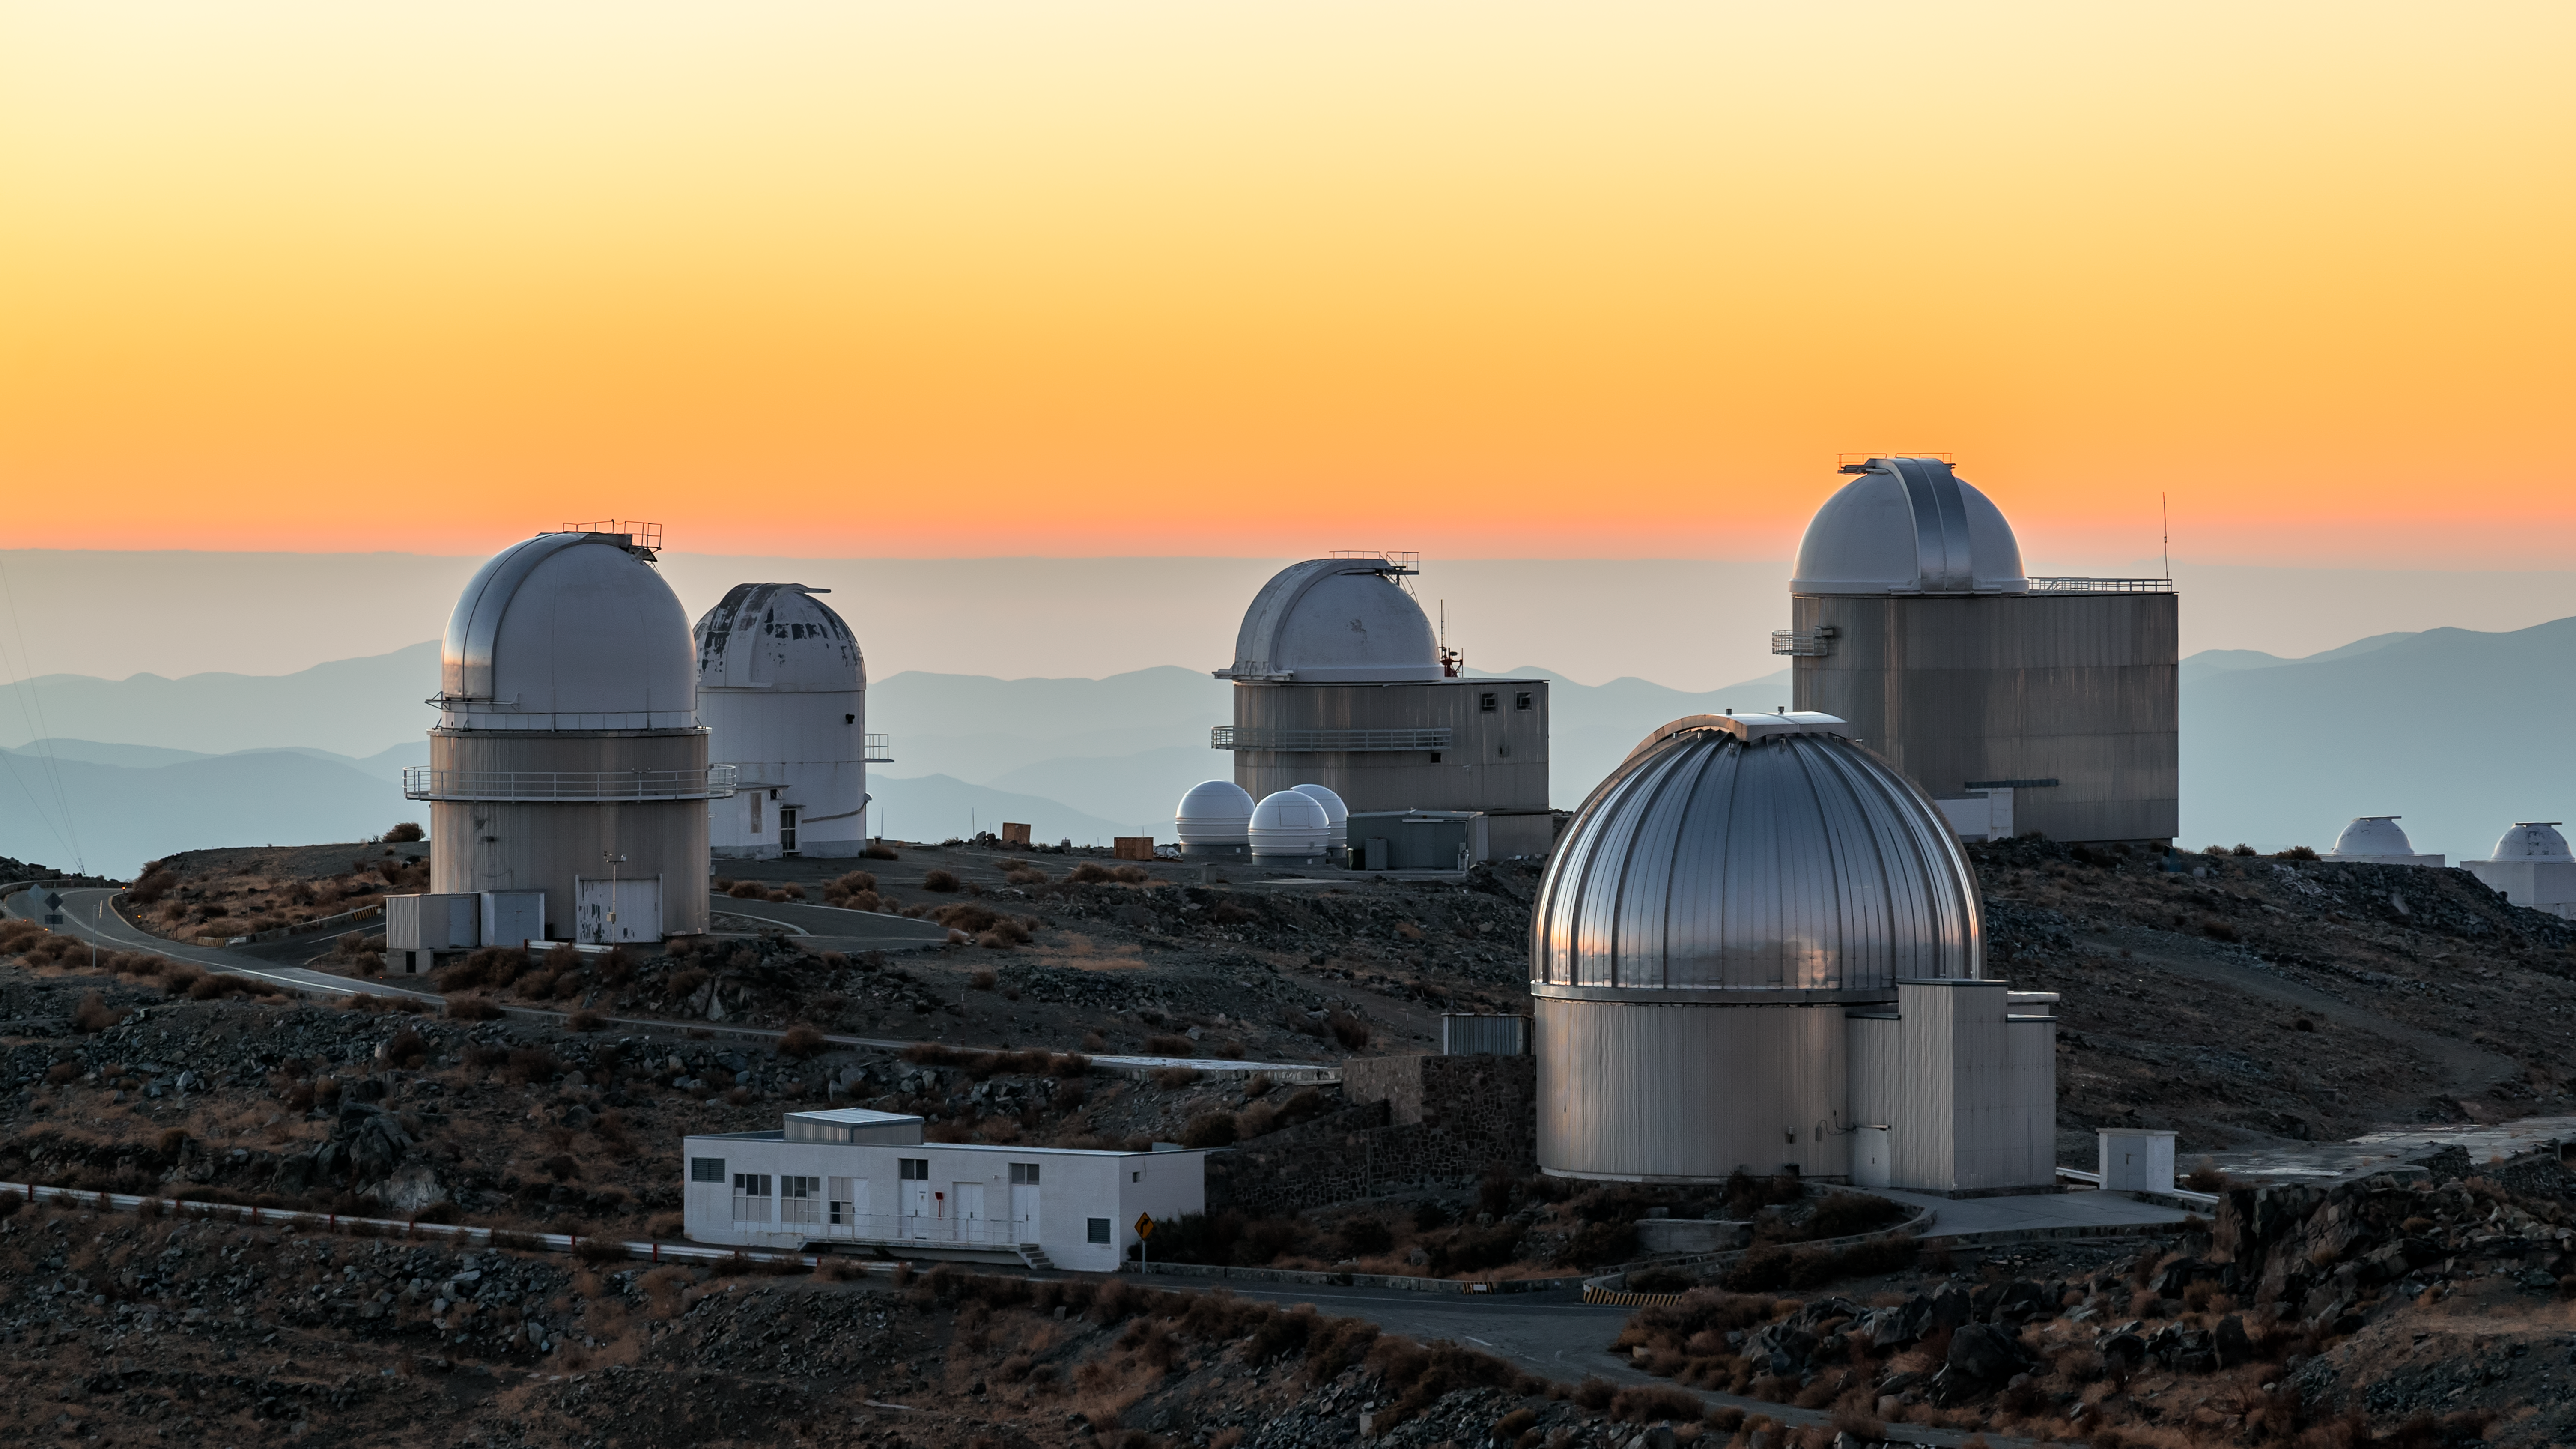

Stunning skies surrounding La Silla Observatory

Pink and blue hues layer up behind ESO's La Silla Observatory in Chile.

Credit: B. Wilmart/ESO